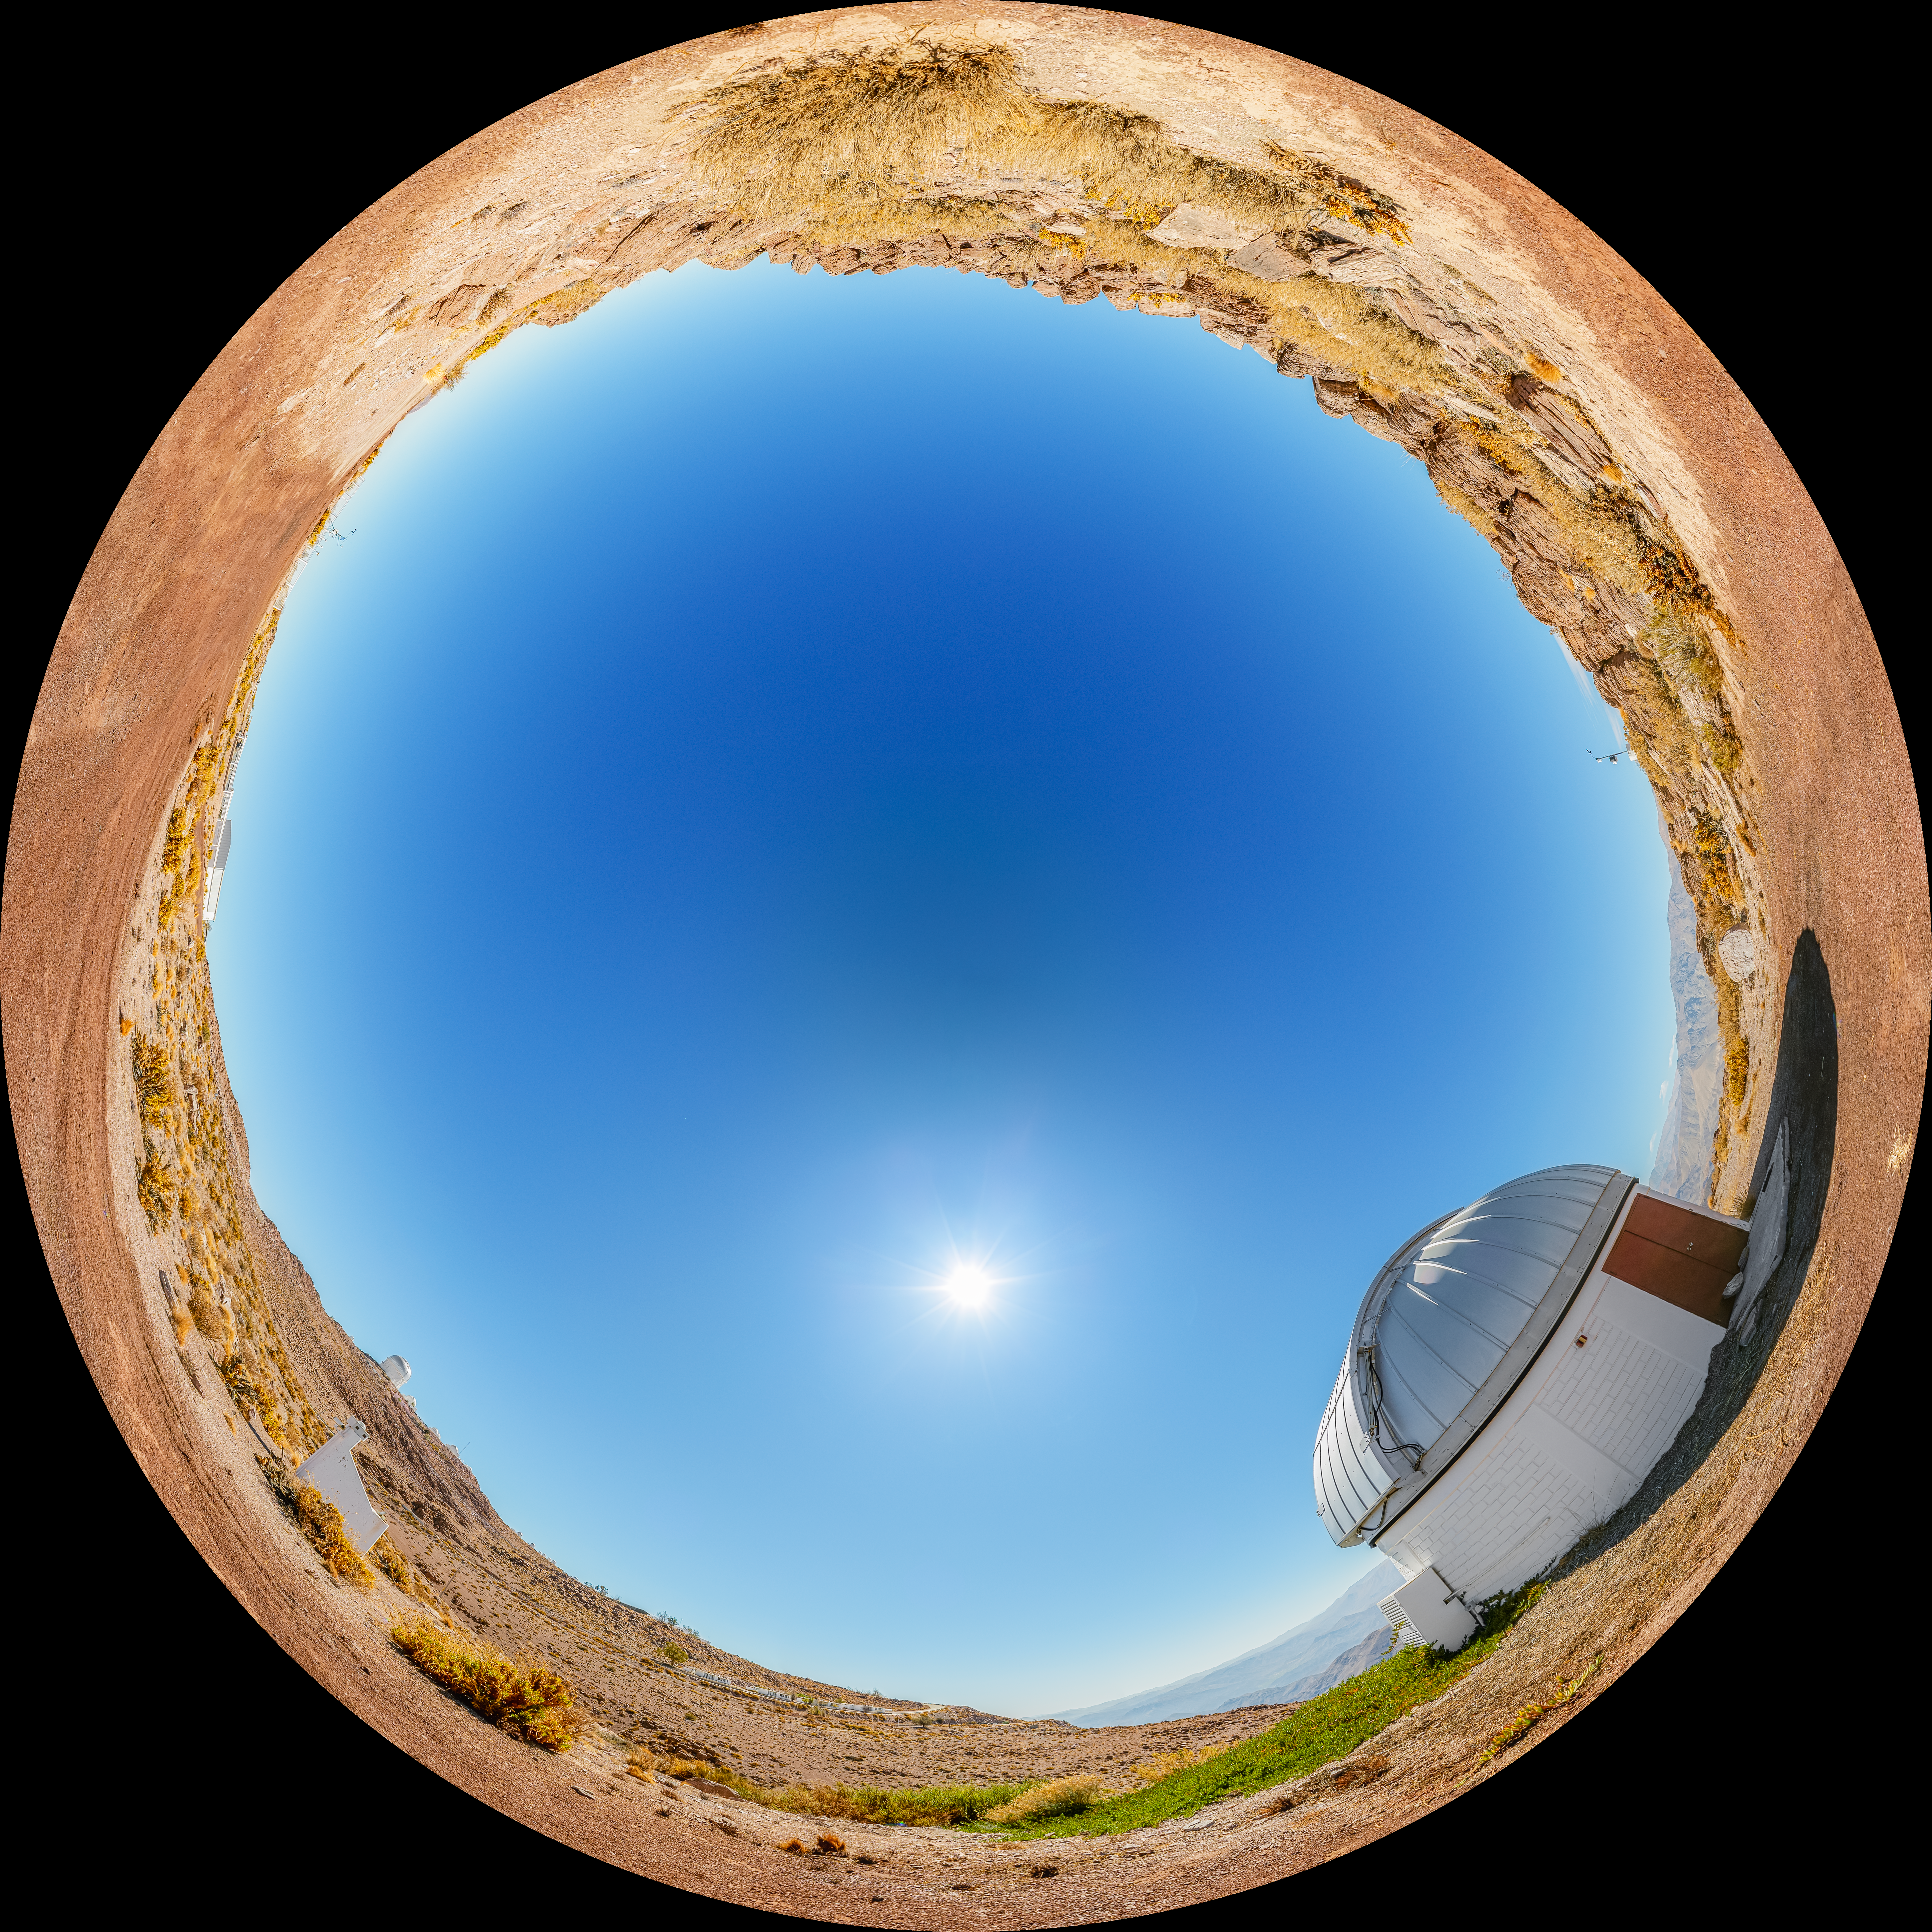

SARA Cerro Tololo Telescope Fulldome

A fulldome view of the SARA Cerro Tololo Telescope at Cerro Tololo Inter-American Observatory.

A 360 panorama version of this image can be viewed here.

Credit: CTIO/NOIRLab/NSF/AURA/P. Horálek